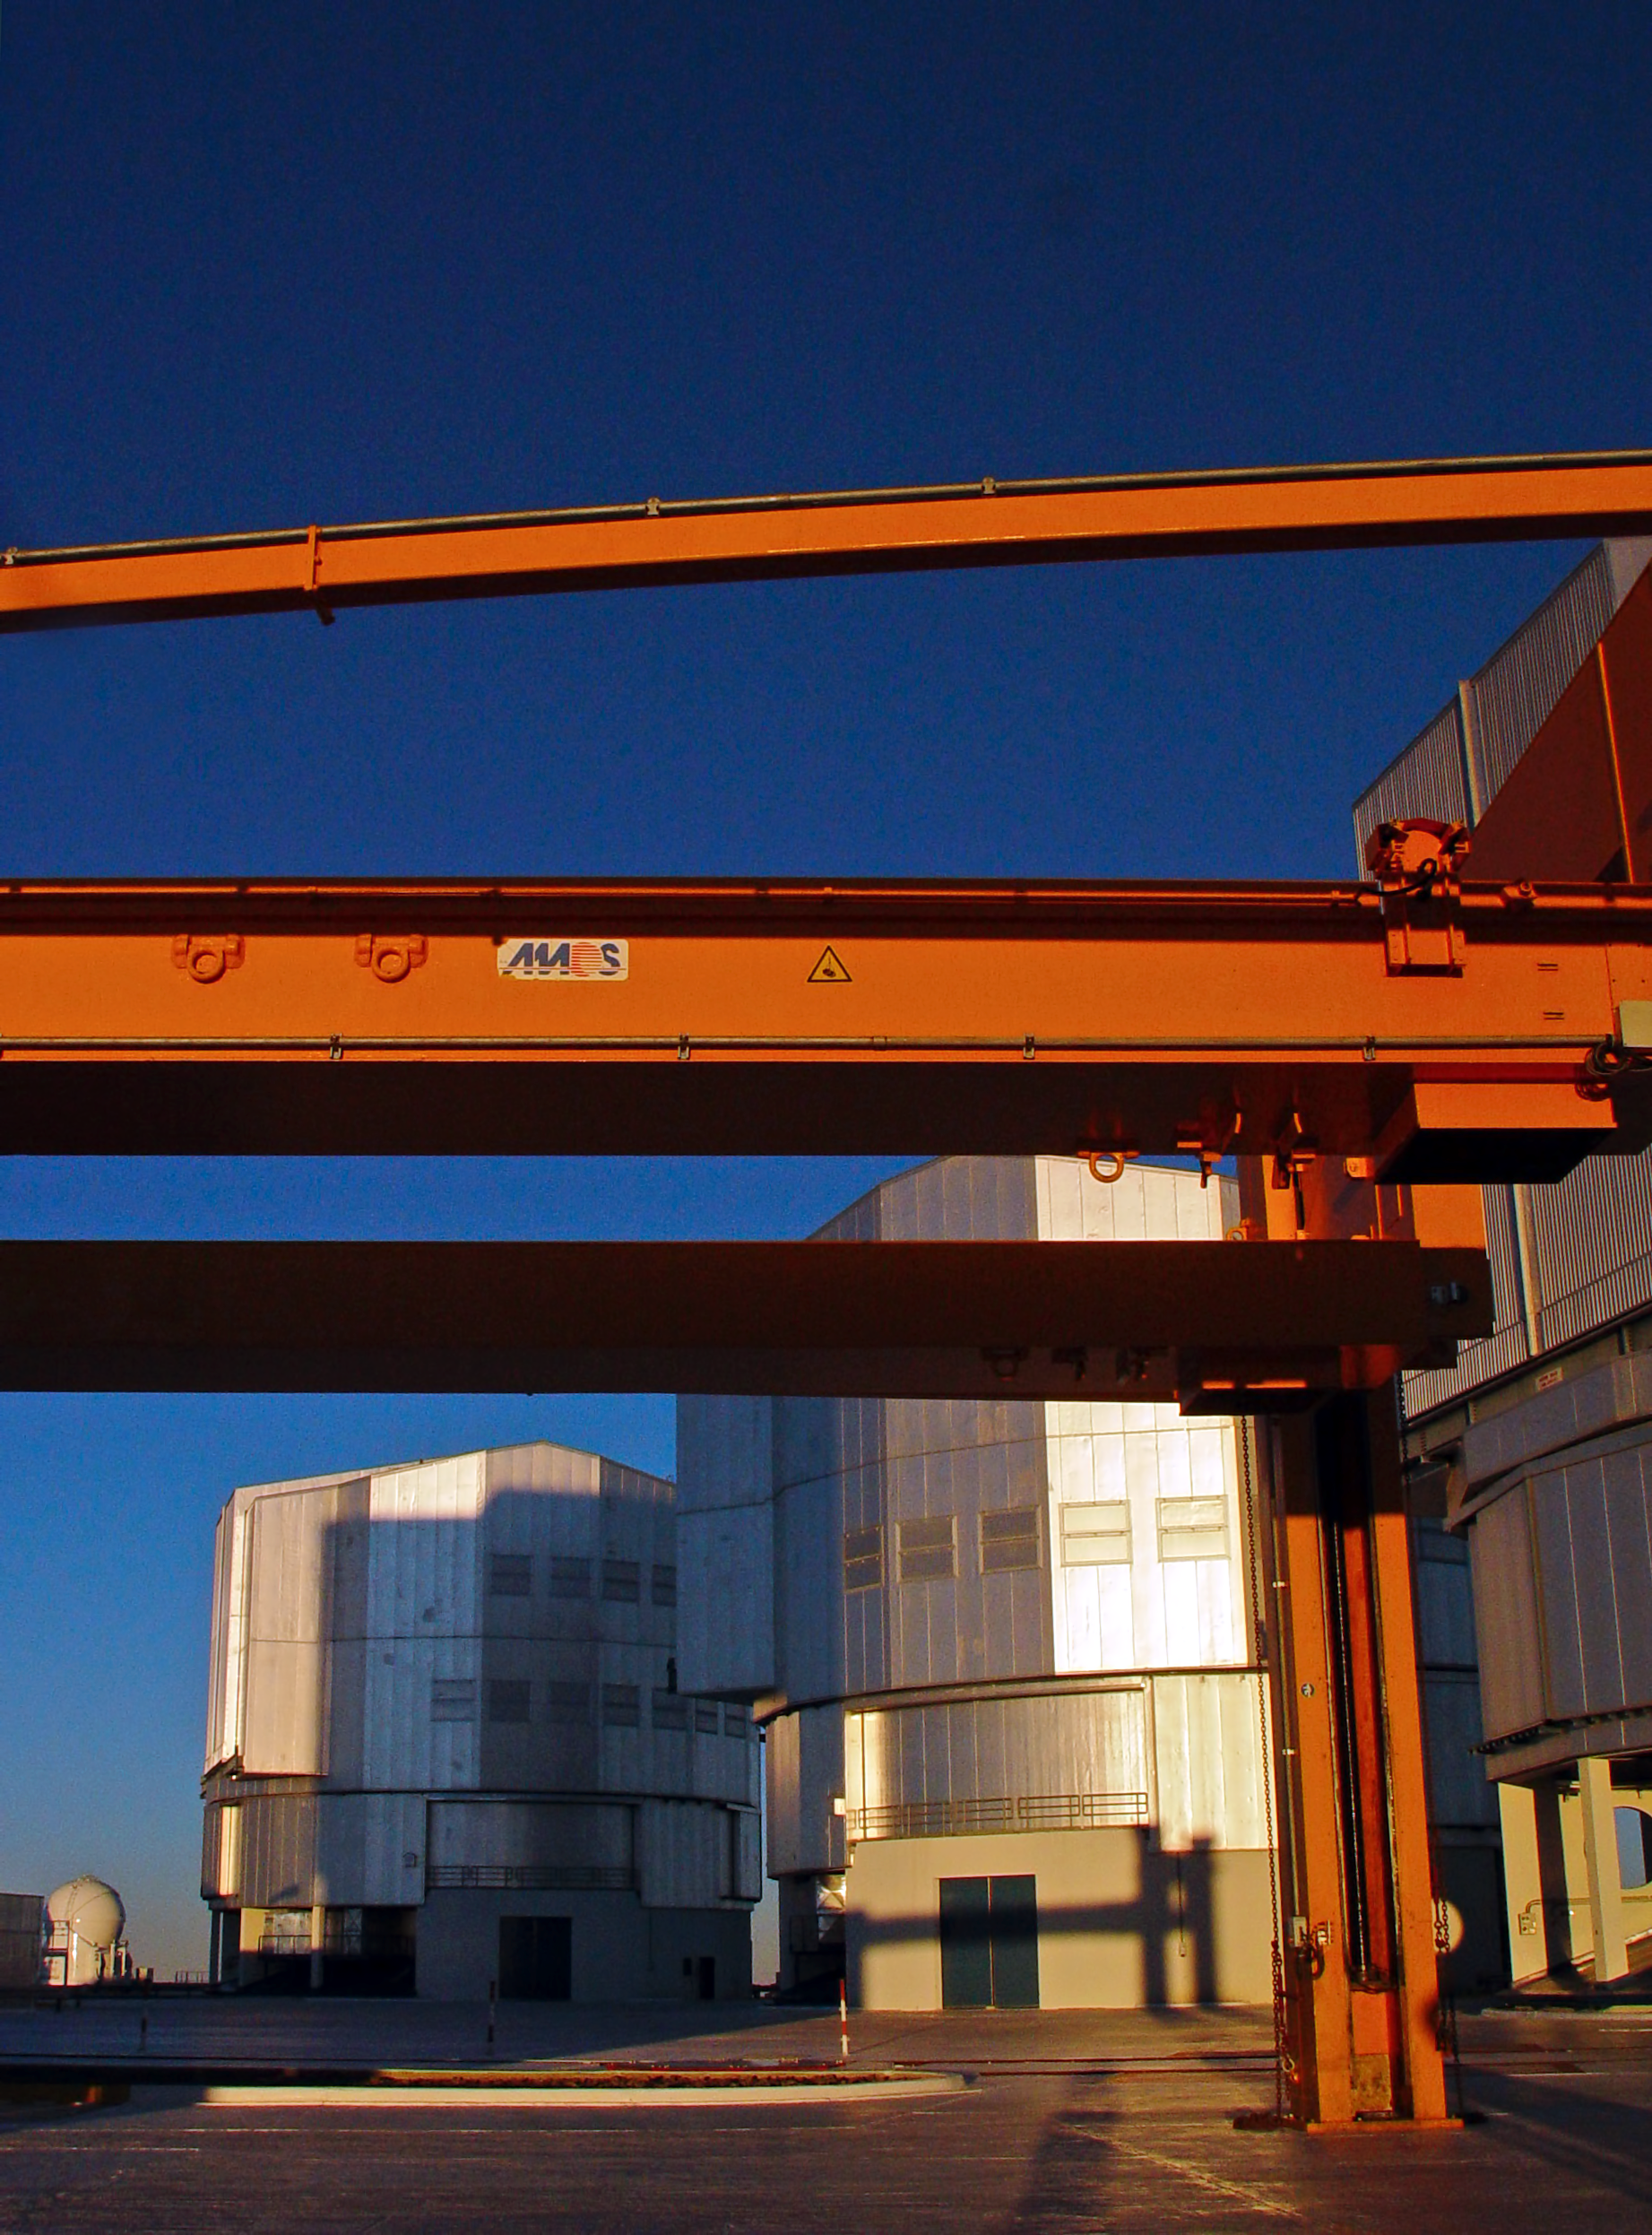

VLT platform at sunrise

Three of the VLT Unit Telescopes and one Auxiliary Telescope (on the left) at sunrise. in the foreground is the M1 lifting platform, located in front of UT4.

Credit: ESO